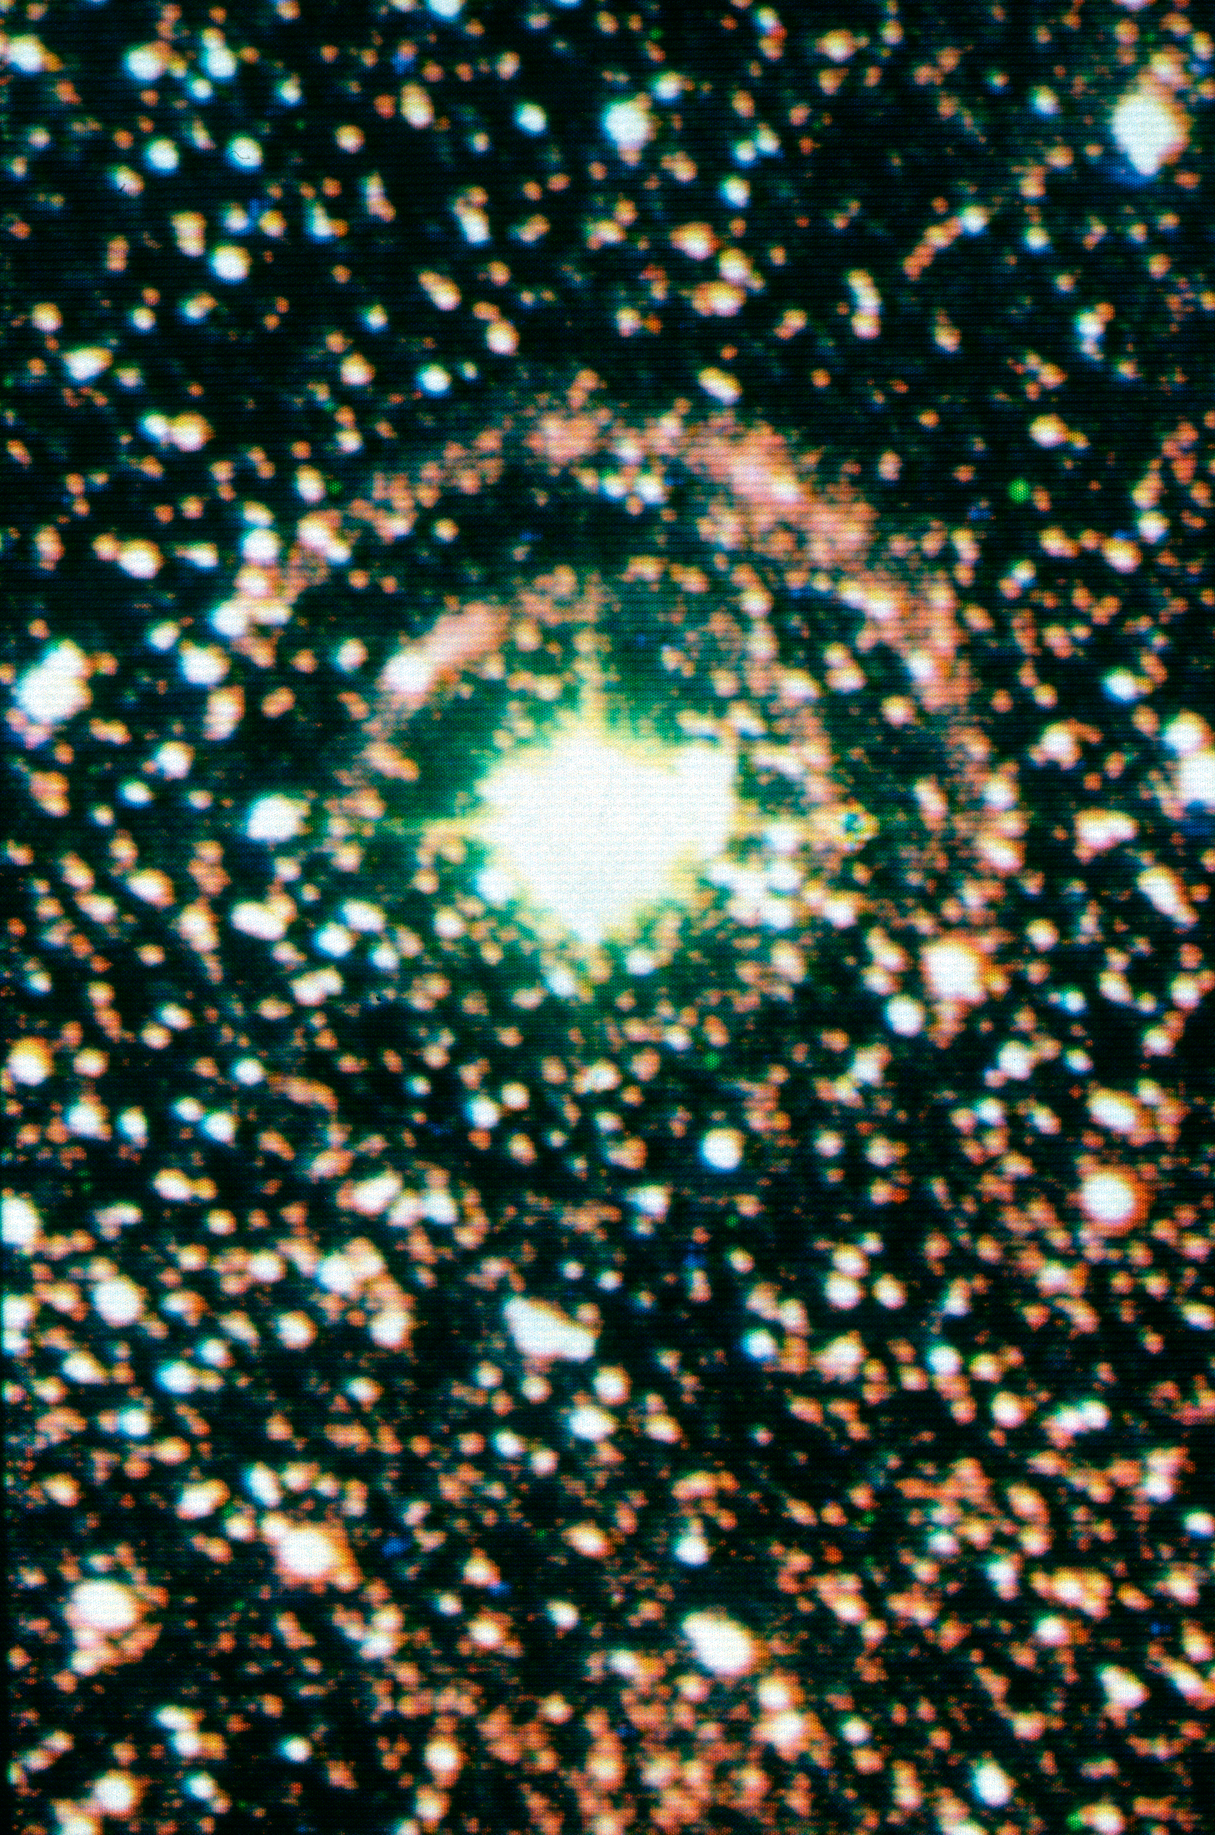

Light echoes around SN1987A

Light Echoes around SN1987A.

Credit: ESO